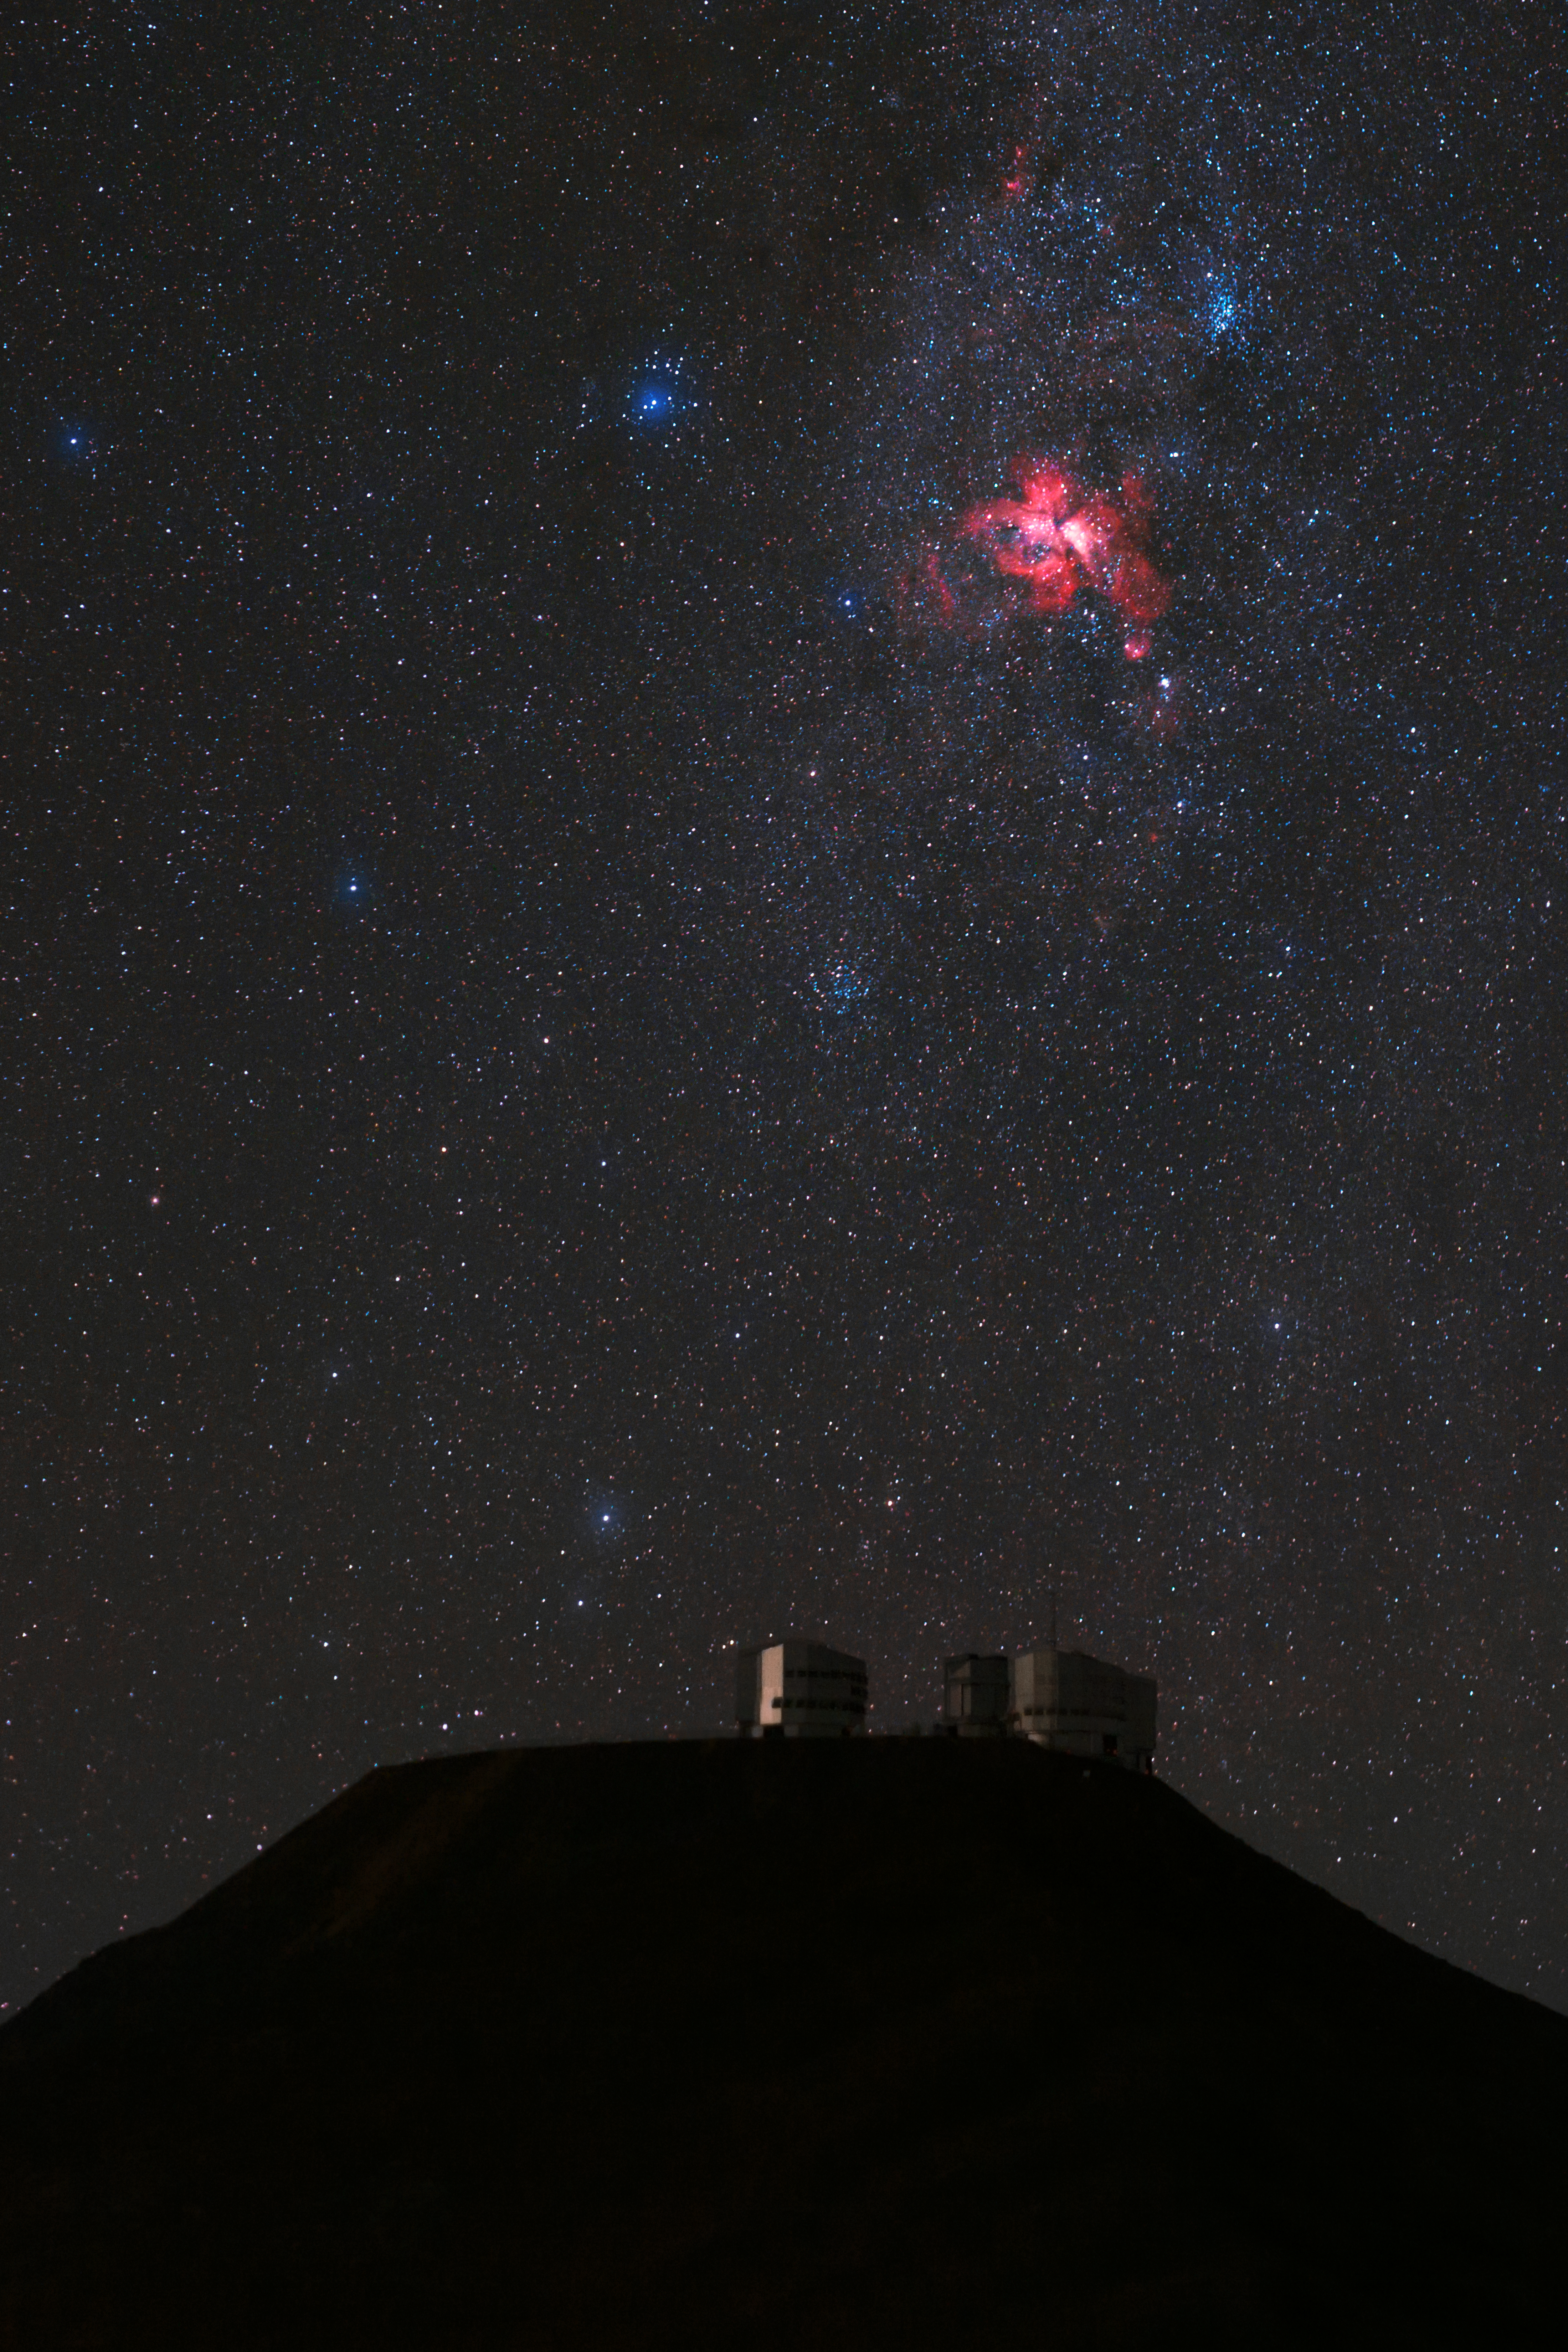

Cosmic fire above Paranal

The Eta Carinae Nebula, a bright emission nebula, gives off a fiery red glow above Cerro Paranal and the VLT platform. Taken during the ESO Ultra HD Expedition.

Credit: ESO/B. Tafreshi (twanight.org)